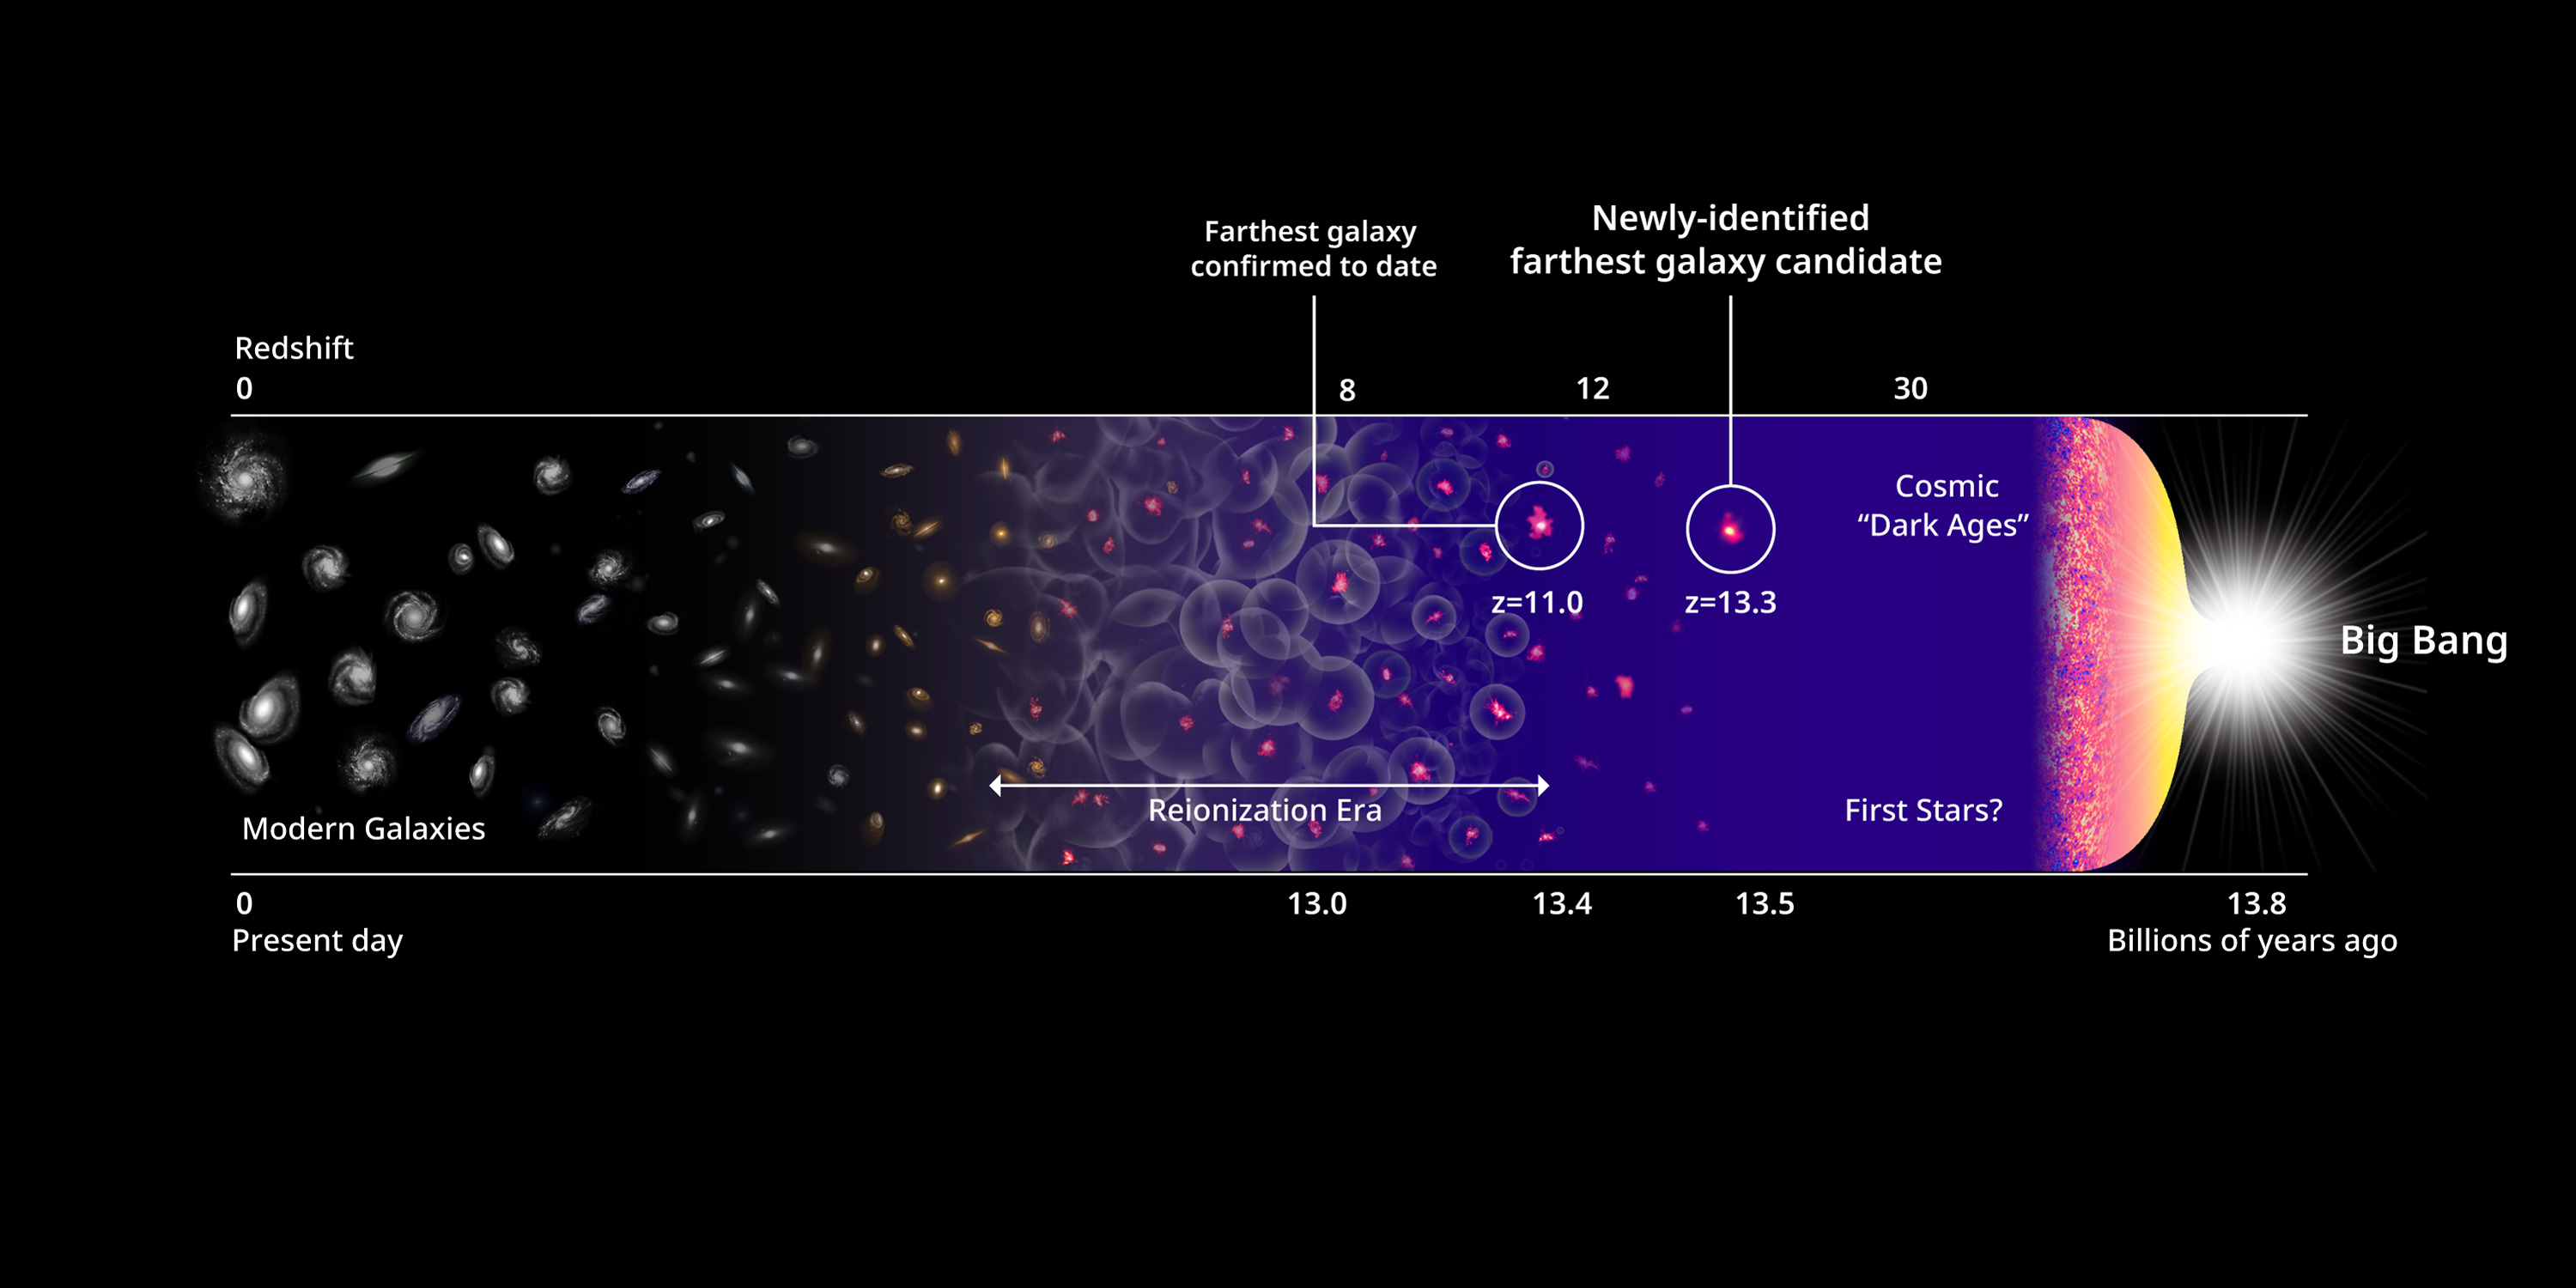

Earliest galaxy candidates and the history of the Universe

Earliest galaxy candidates and the history of the Universe.

Credit: Harikane et al., NASA, ESA, and P. Oesch (Yale University)